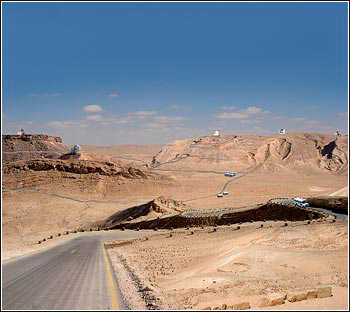

Strategies for Evolution of U.S. Optical/Infrared Facilities

Credit: NOIRLab